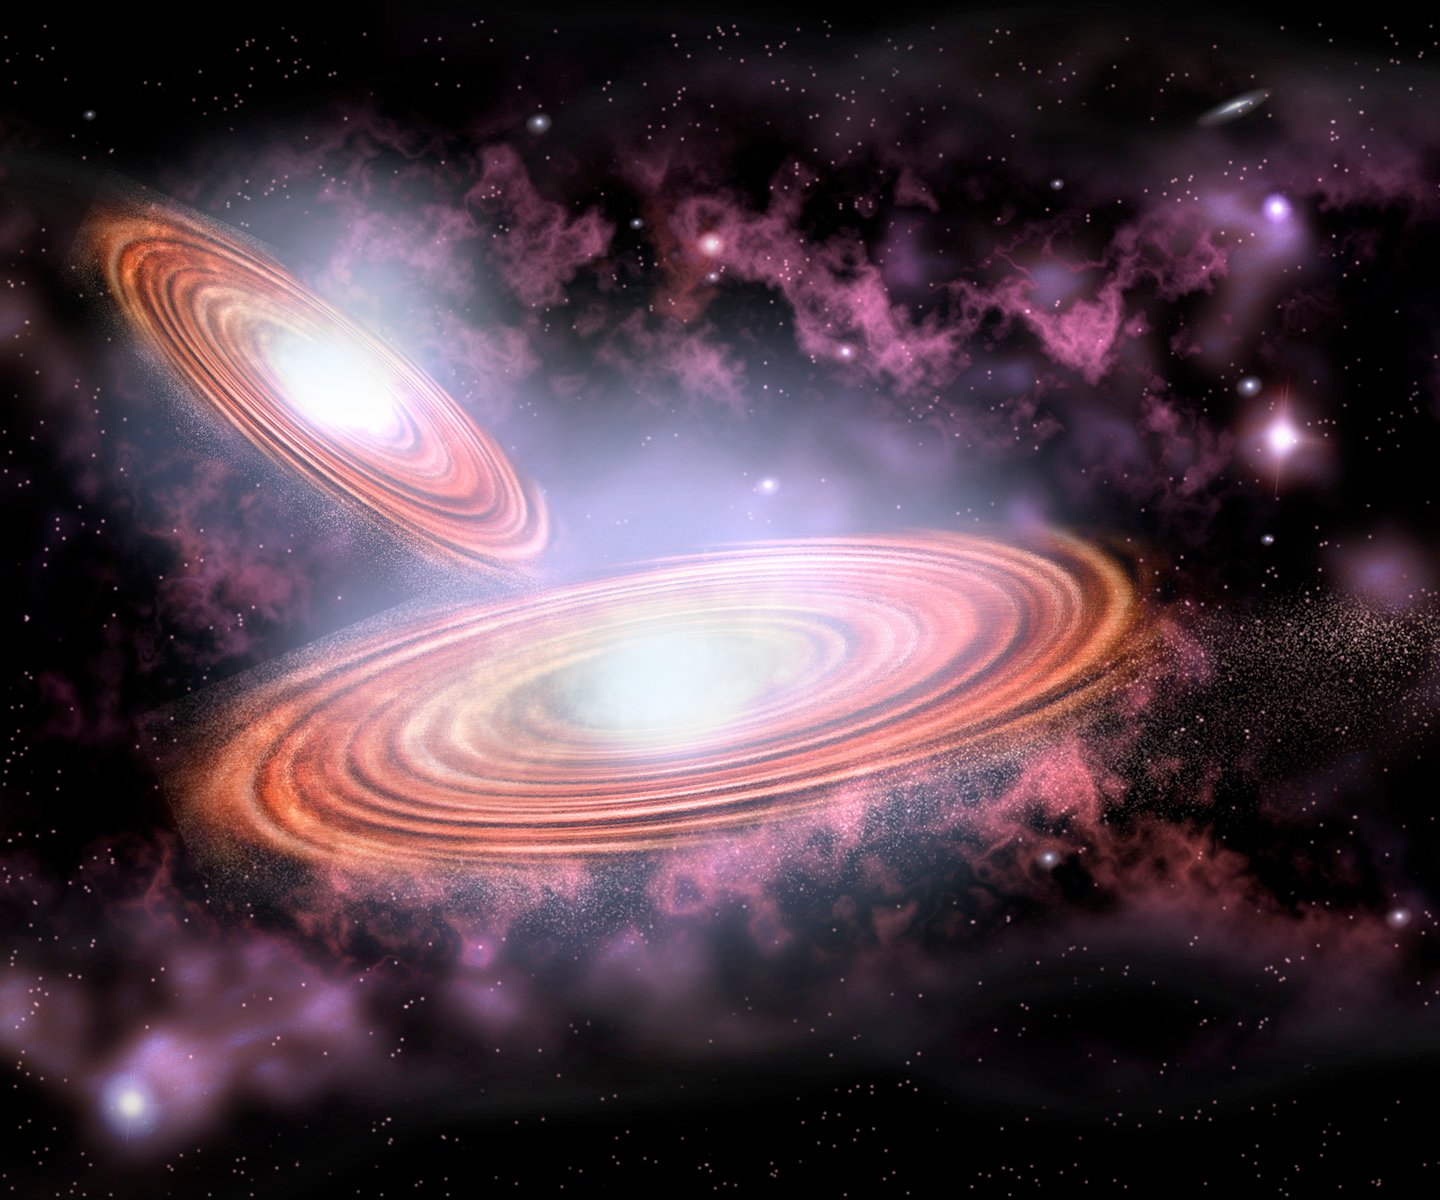

Elusive Binary Black Hole System Identified

Artist's conception of the binary supermassive black hole system. Each black hole is surrounded by a disk of material gradually spiraling into its grasp, releasing radiation from x-rays to radio waves. The two black holes complete an orbit around their center of mass every 100 years, traveling with a relative velocity of 6000 kilometers per second.

Credit: P.Marenfeld and NOAO/AURA/NSF